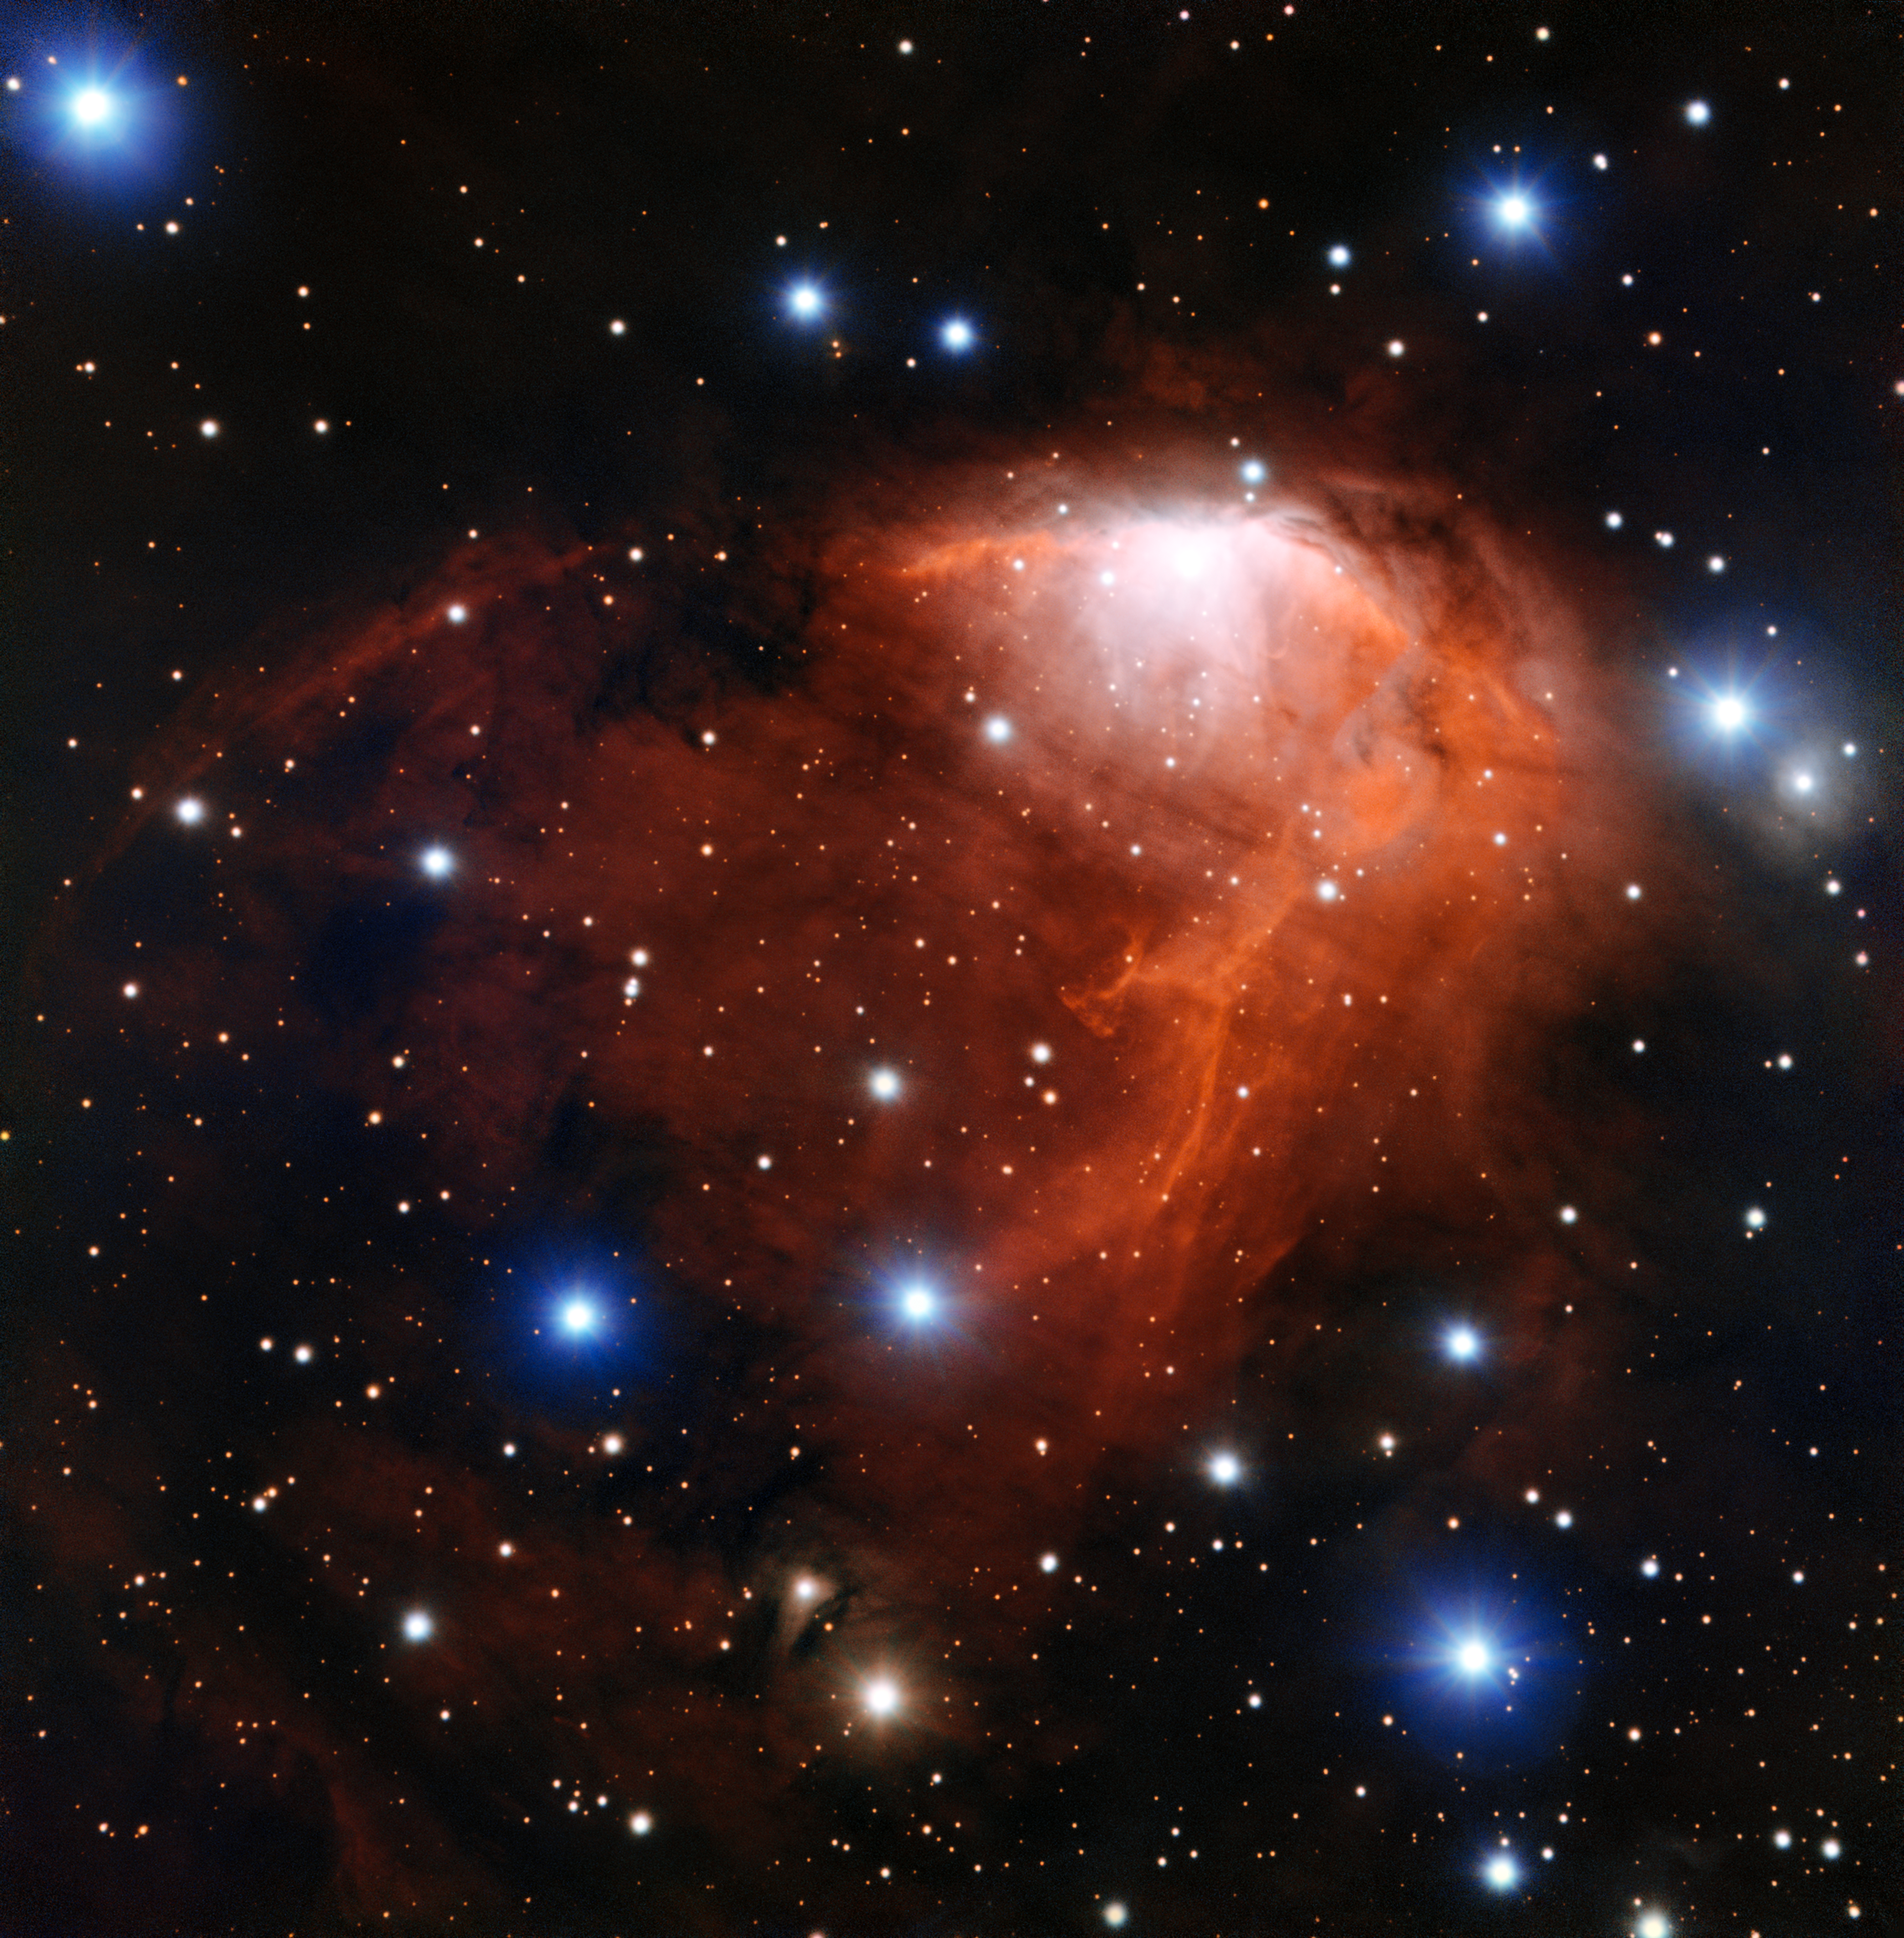

The star forming cloud RCW 34

This richly coloured cloud of gas called RCW 34 is a site of star formation in the southern constellation of Vela (The Sails). This image was taken using the FORS instrument on ESO’s Very Large Telescope in northern Chile.

Credit: ESO